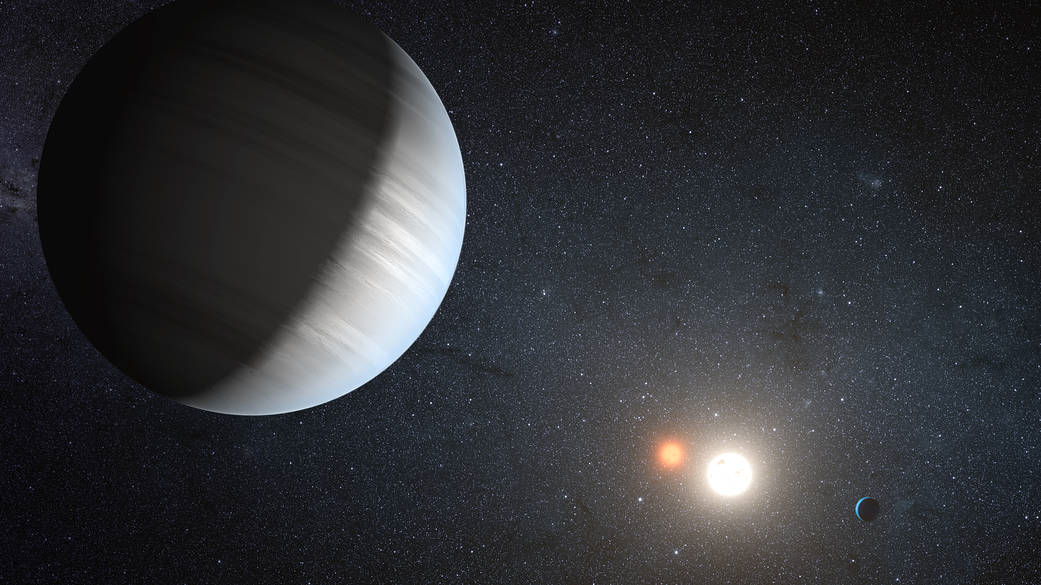

Exoplanet System Illustration

An artist’s rendition of an exoplanet system, Kepler-47.

Credit: NASA Ames/JPL-Caltech/T. Pyle